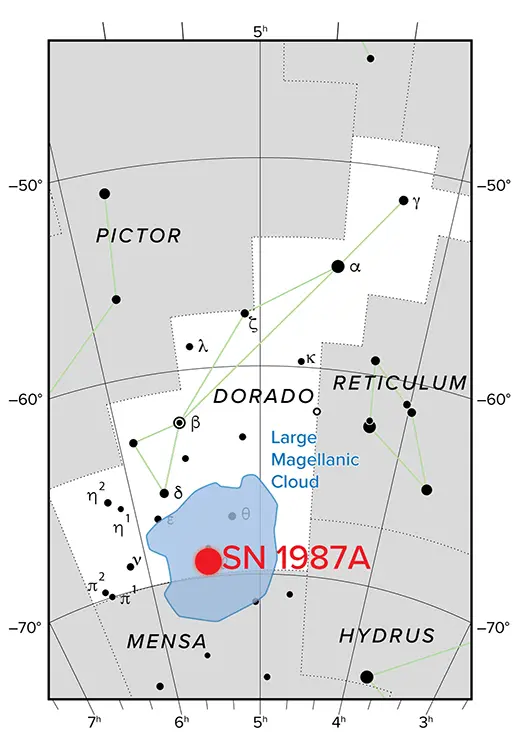

NRAO Supernova 1987A Chart

Supernova 1987A resides 163,000 light-years away in the Southern Sky in the Large Magellanic Cloud, a satellite galaxy of the Milky Way.

Credit: NRAO/AUI/NSF, IAU, Sky & Telescope